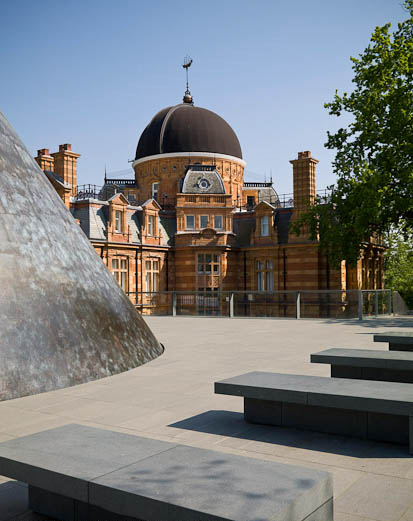

Royal Observatory Greenwich

Royal Observatory Greenwich is an ESO Outreach Partner Organisation. Read more on: http://www.eso.org/public/outreach/partnerships/organisations/

Credit: Royal Observatory Greenwich